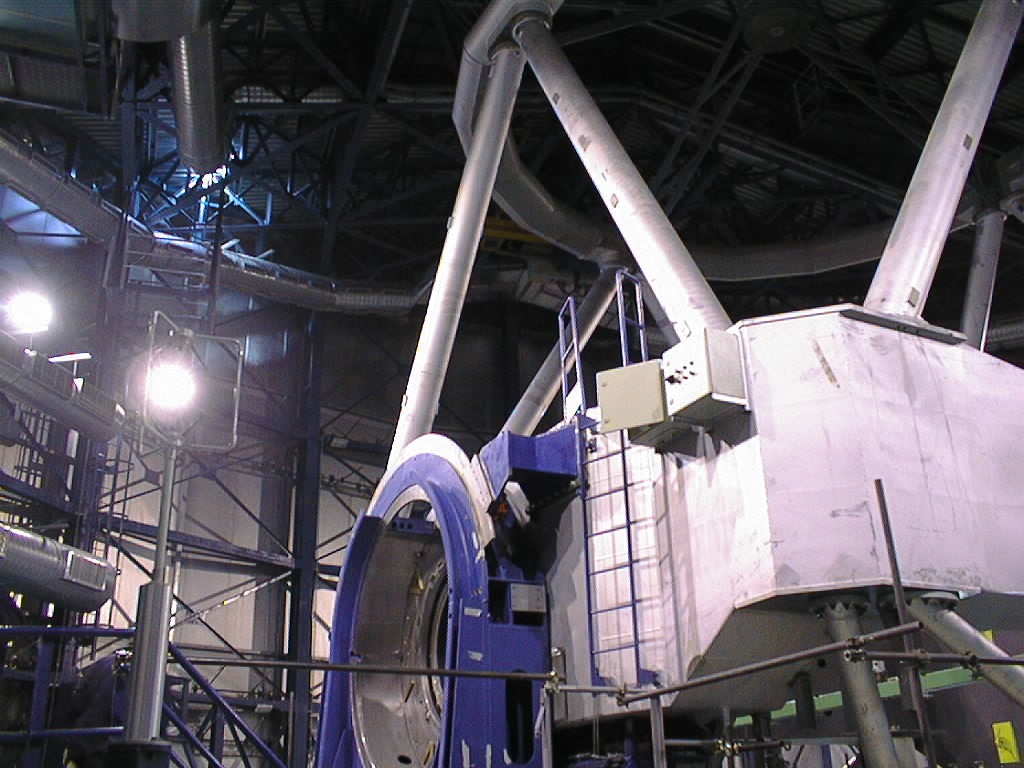

Unit Telescope 1 altitude bearings

A side view of one of the two large altitude bearings on the UT1. Now that they are completed, the light collected by the telescope passes through the opening to one of the instruments at the Nasmyth platform. Beyond the bearing is seen the massive centre piece, which supports the tube structure and the 9-m top ring.

Credit: ESO